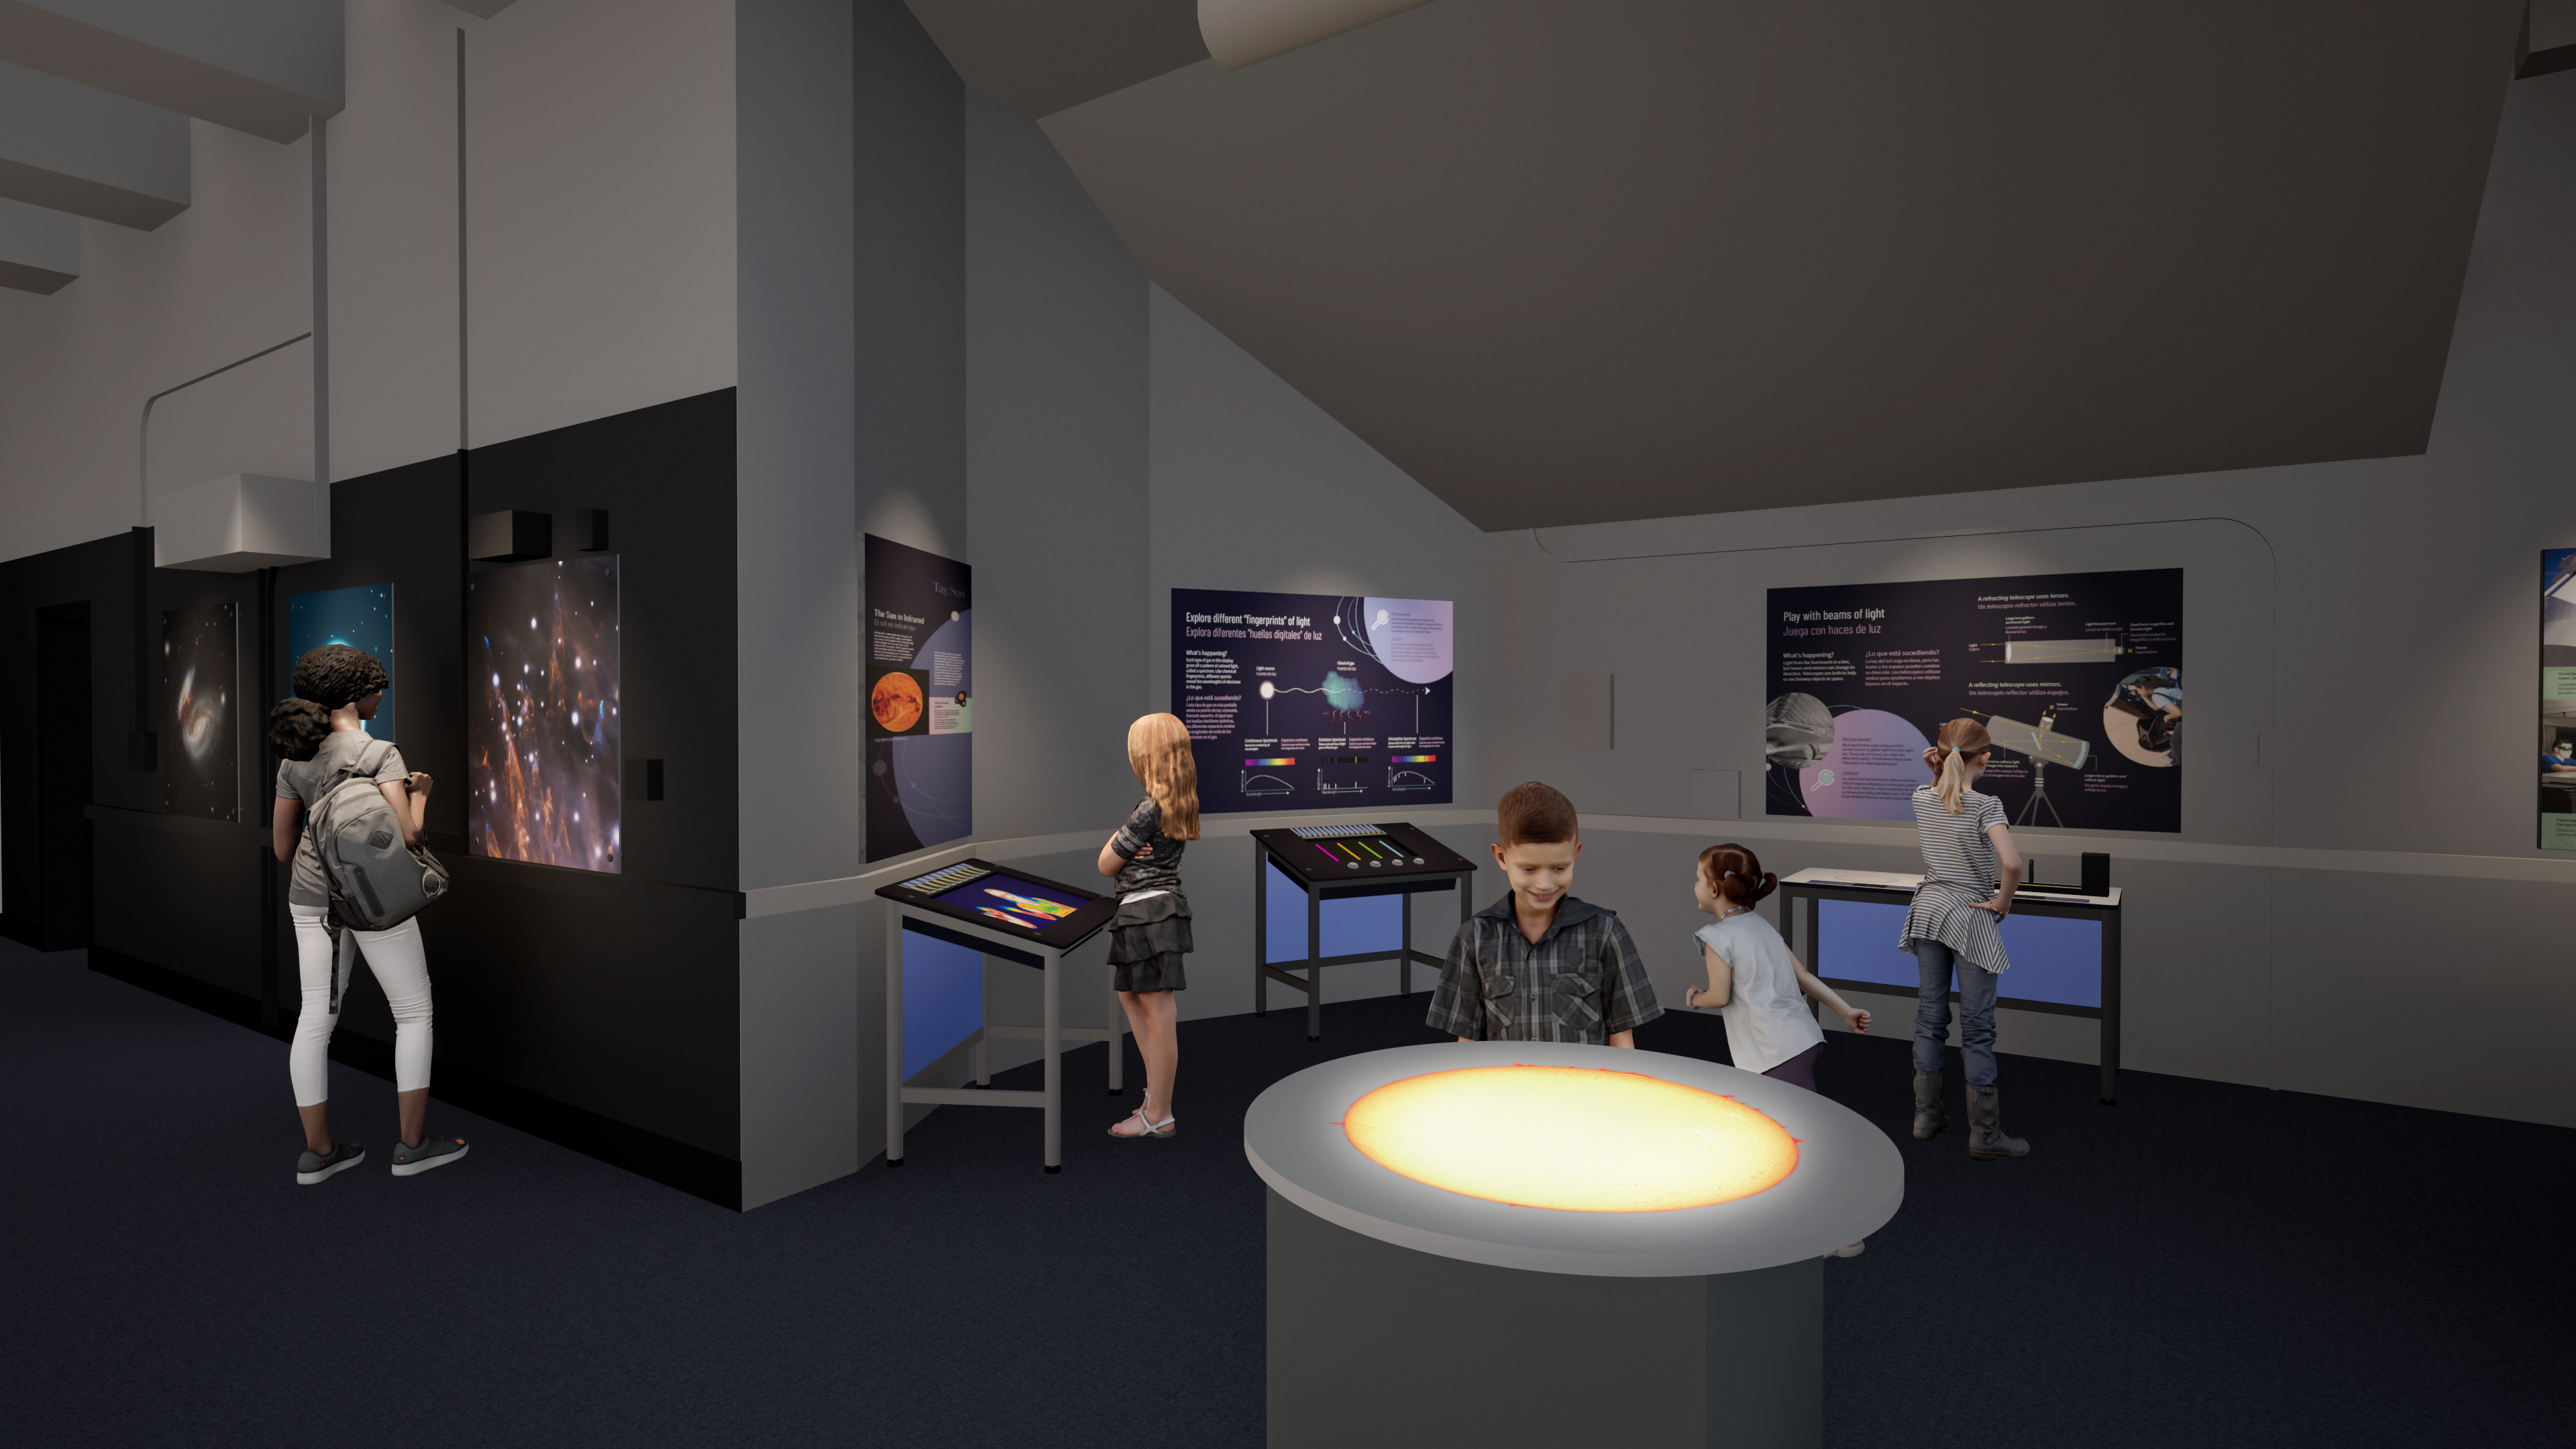

Windows On The Universe Center For Astronomy Outreach

The McMath-Pierce Solar Telescope at Kitt Peak National Observatory will be transformed into the Windows On The Universe Center For Astronomy Outreach.

Credit: KPNO/NOIRLab/NSF/AURA